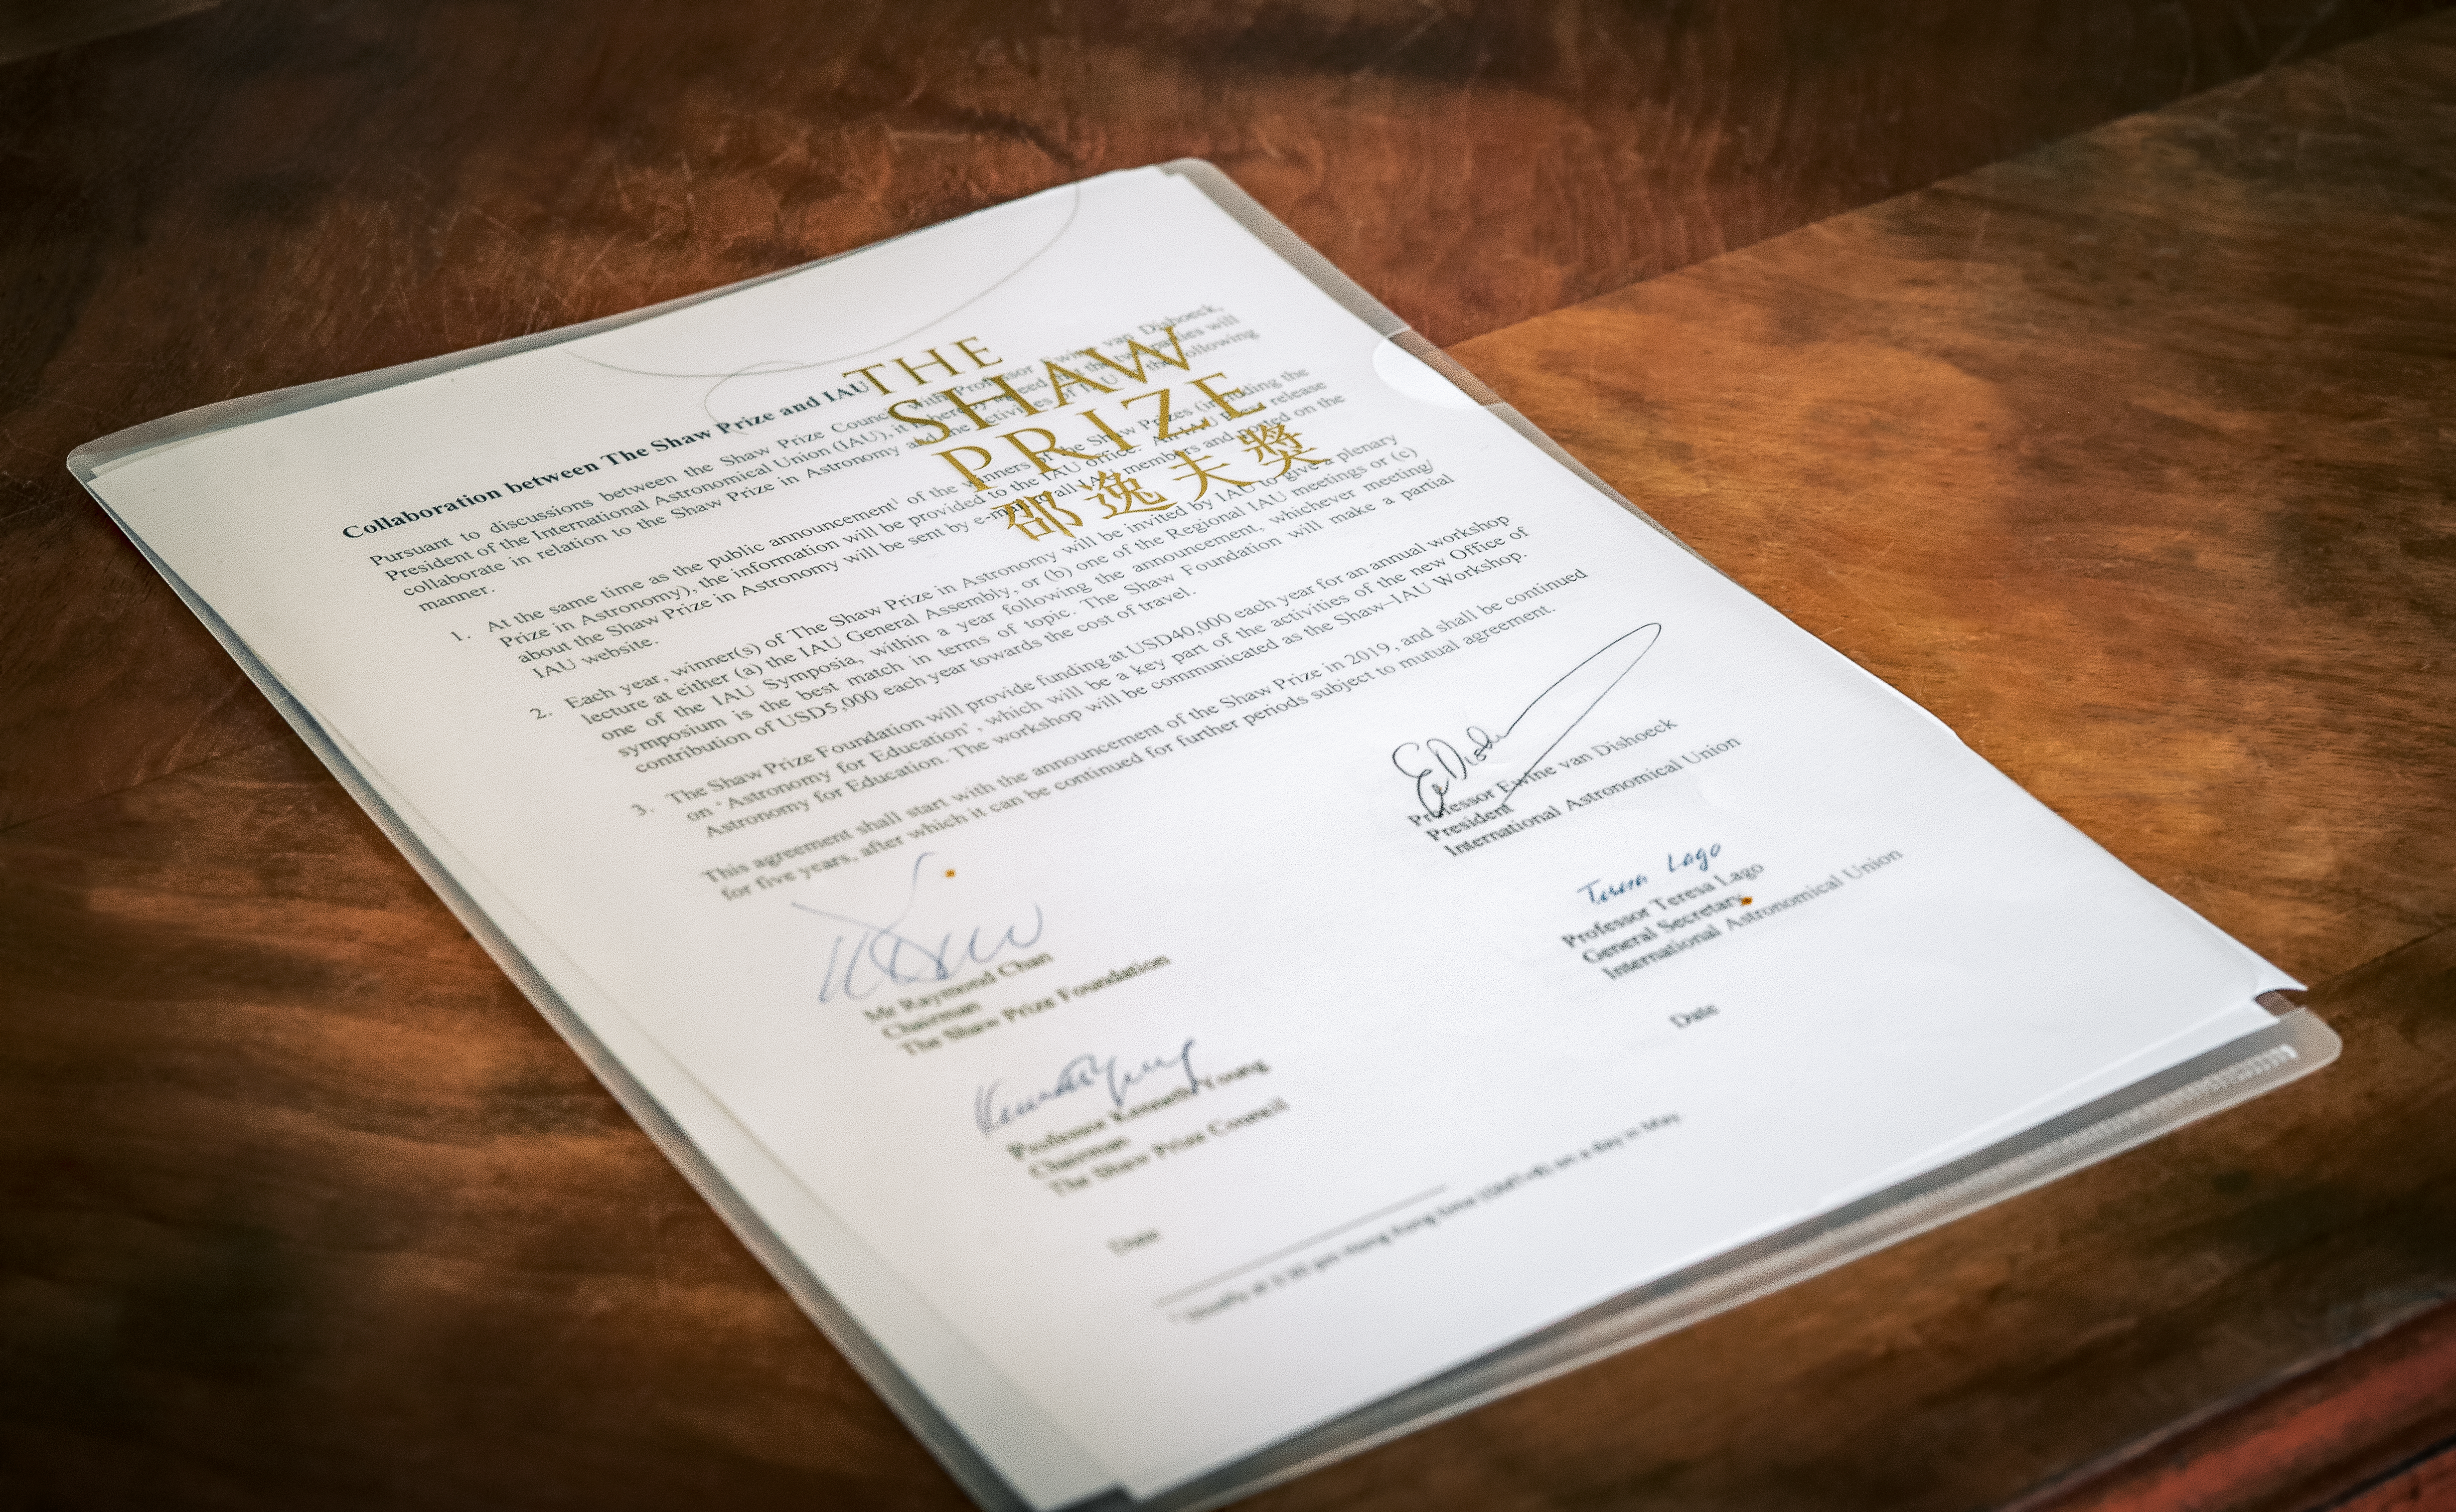

IAU100 Under One Sky Event — Day 2

The IAU100 Under One Sky Event took place at the Palace of the Academies in Brussels (Belgium) on 11-12 April 2019. The event featured dedicated sessions with high-level representatives and prominent astronomers, with a focus on astronomy for diplomacy and peace, development, education, outreach, arts, and its involvement with the high-tech industry.

Credit: IAU/L. Calçada